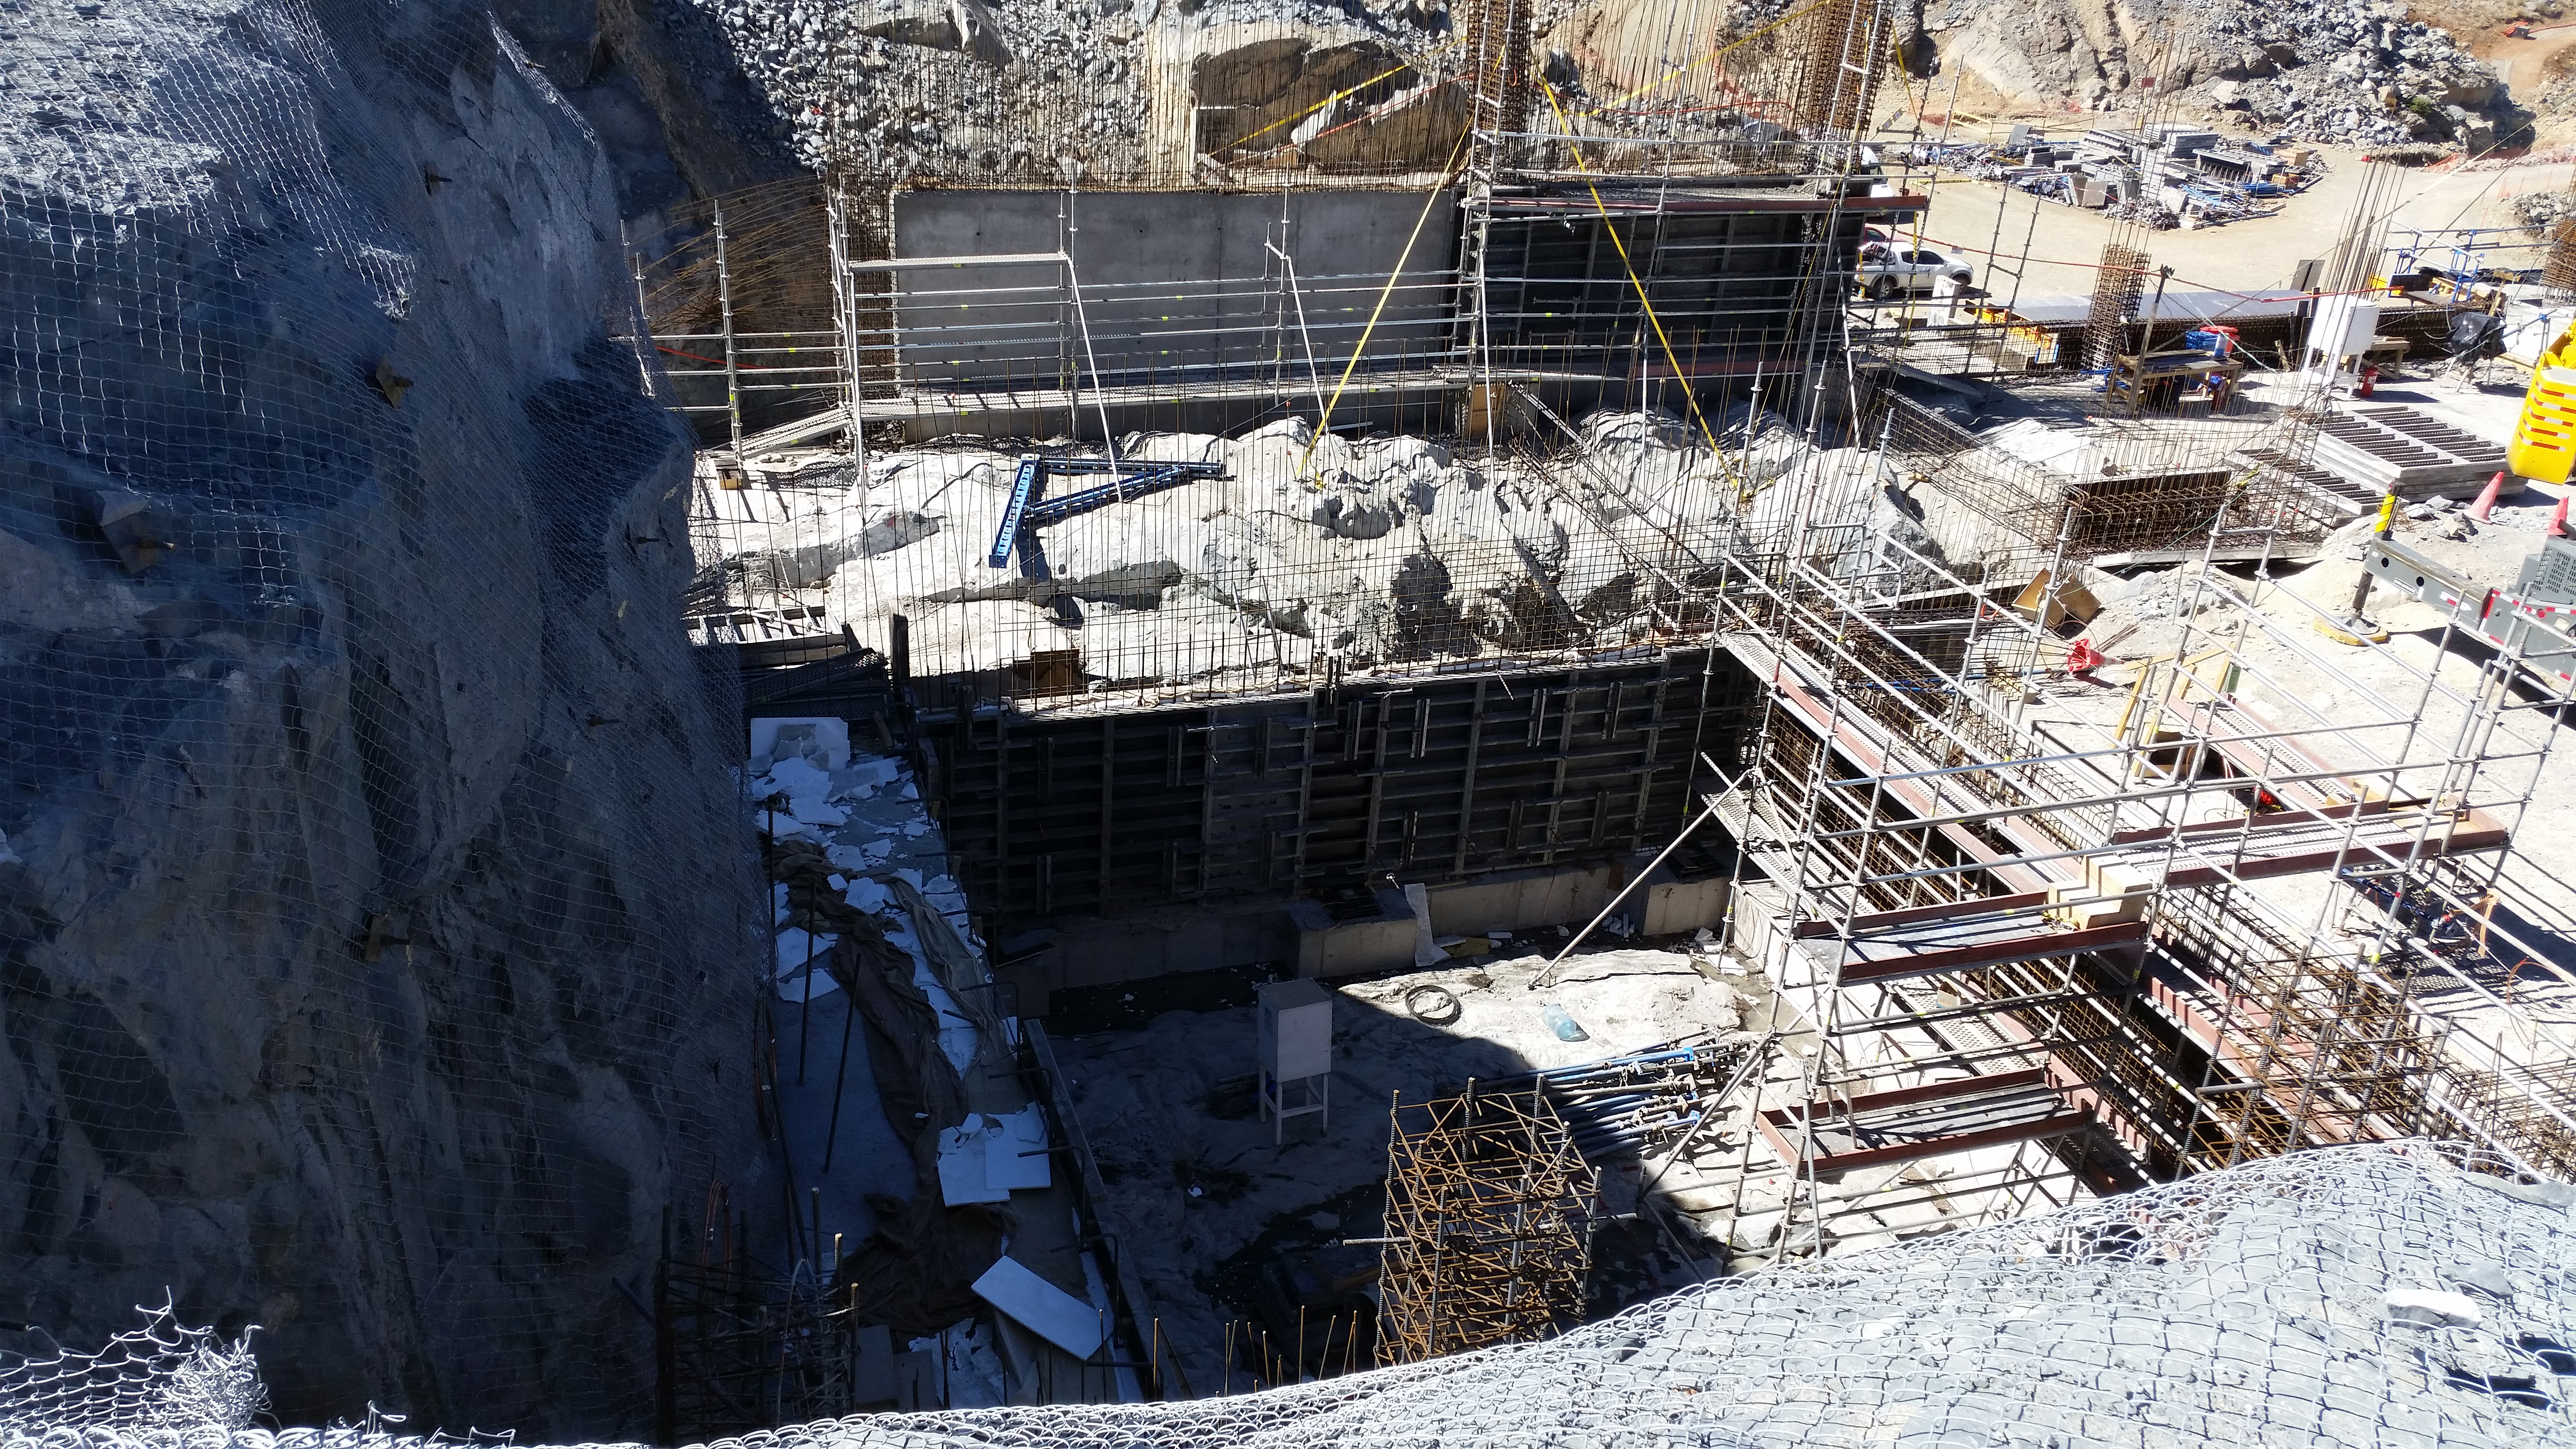

Elevator shaft

Elevator shaft.

Credit: Rubin Observatory/NSF/AURA